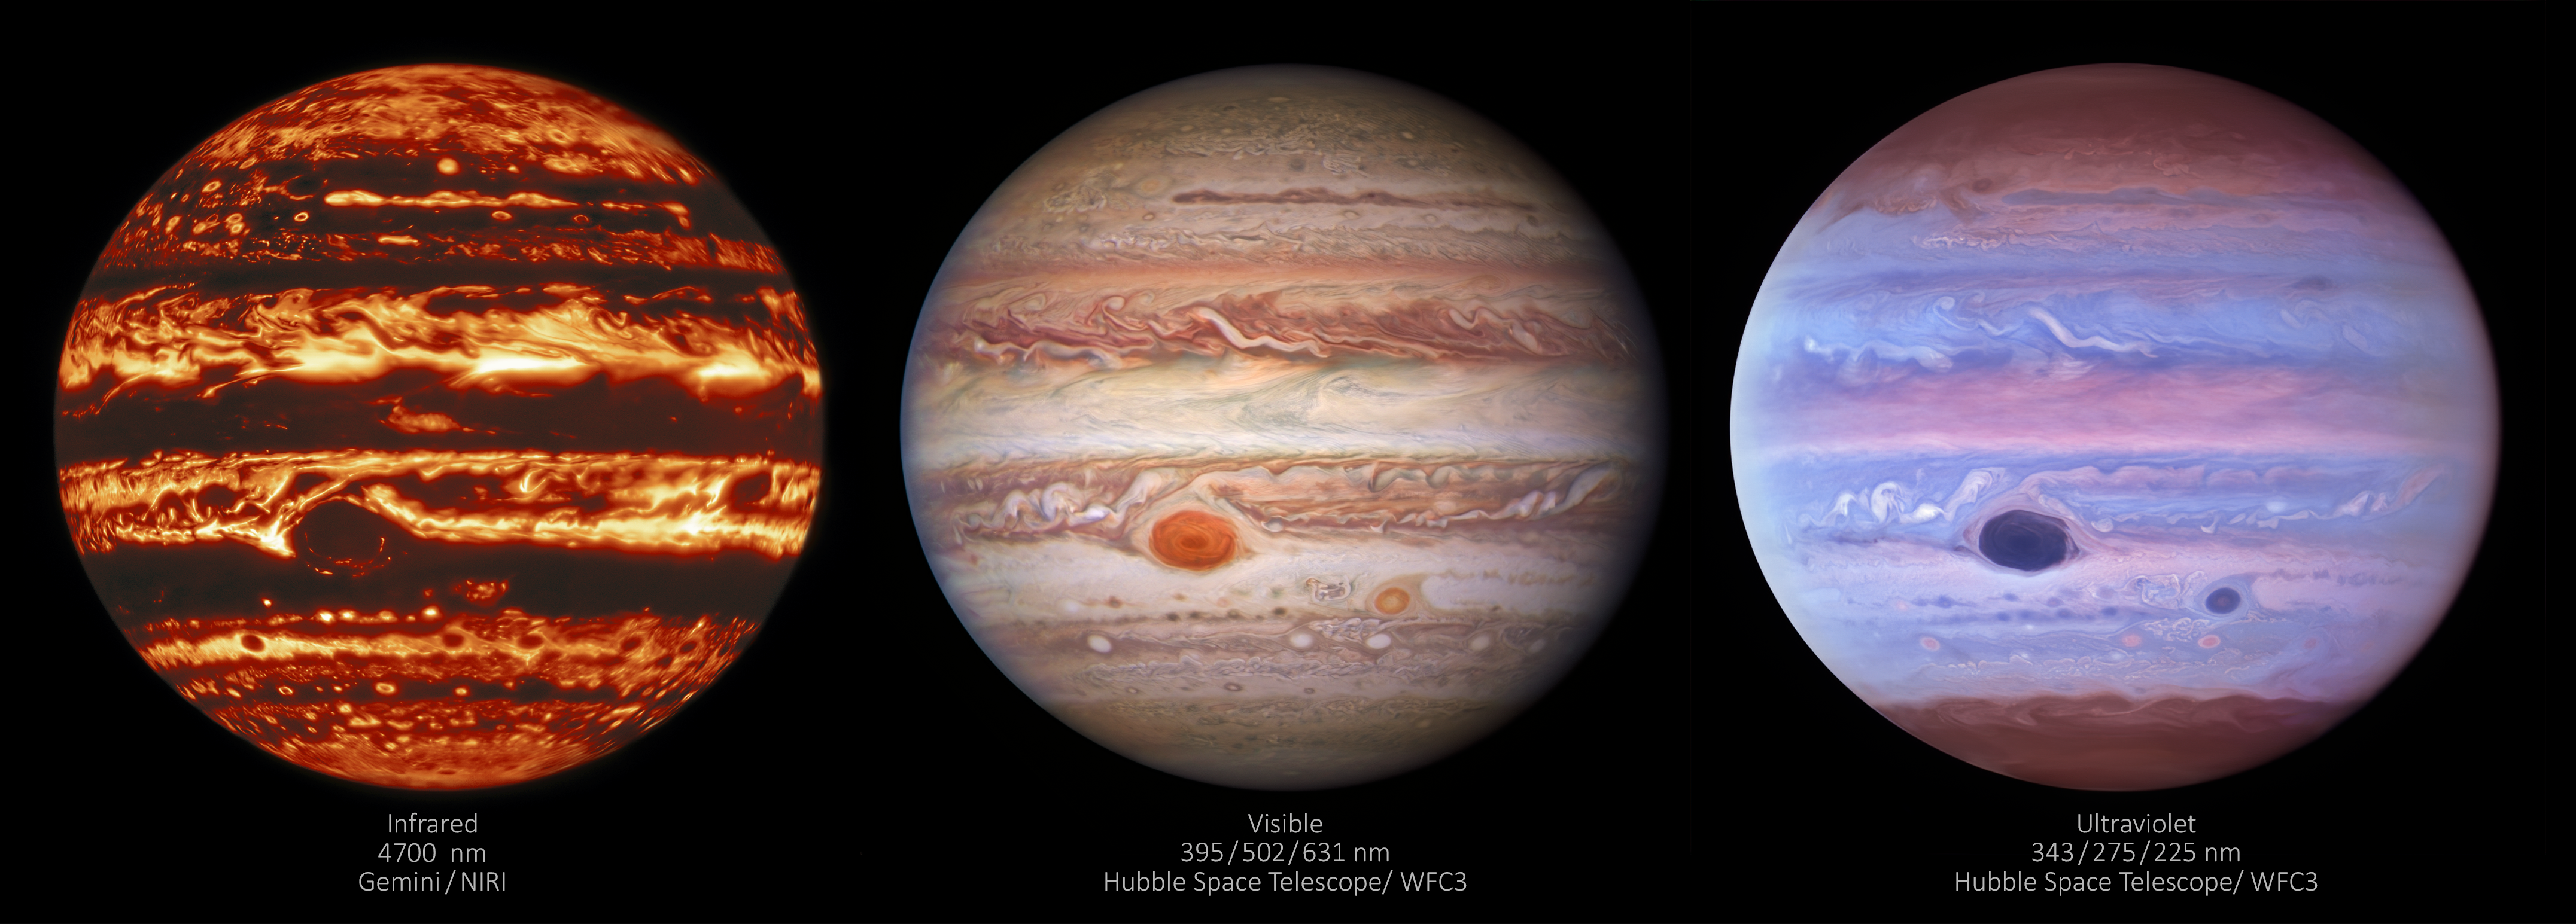

Three Views of Jupiter

Three images of Jupiter show the gas giant in three different types of light — infrared, visible, and ultraviolet. The image on the left was taken in infrared by the Near-InfraRed Imager (NIRI) instrument at Gemini North in Hawaiʻi, the northern member of the international Gemini Observatory, a Program of NSF NOIRLab. The center image was taken in visible light by the Wide Field Camera 3 on the Hubble Space Telescope. The image on the right was taken in ultraviolet light by Hubble’s Wide Field Camera 3. All of the observations were taken on 11 January 2017.

Credit: International Gemini Observatory/NOIRLab/NSF/AURA/NASA/ESA, M.H. Wong and I. de Pater (UC Berkeley) et al. Acknowledgments: M. Zamani